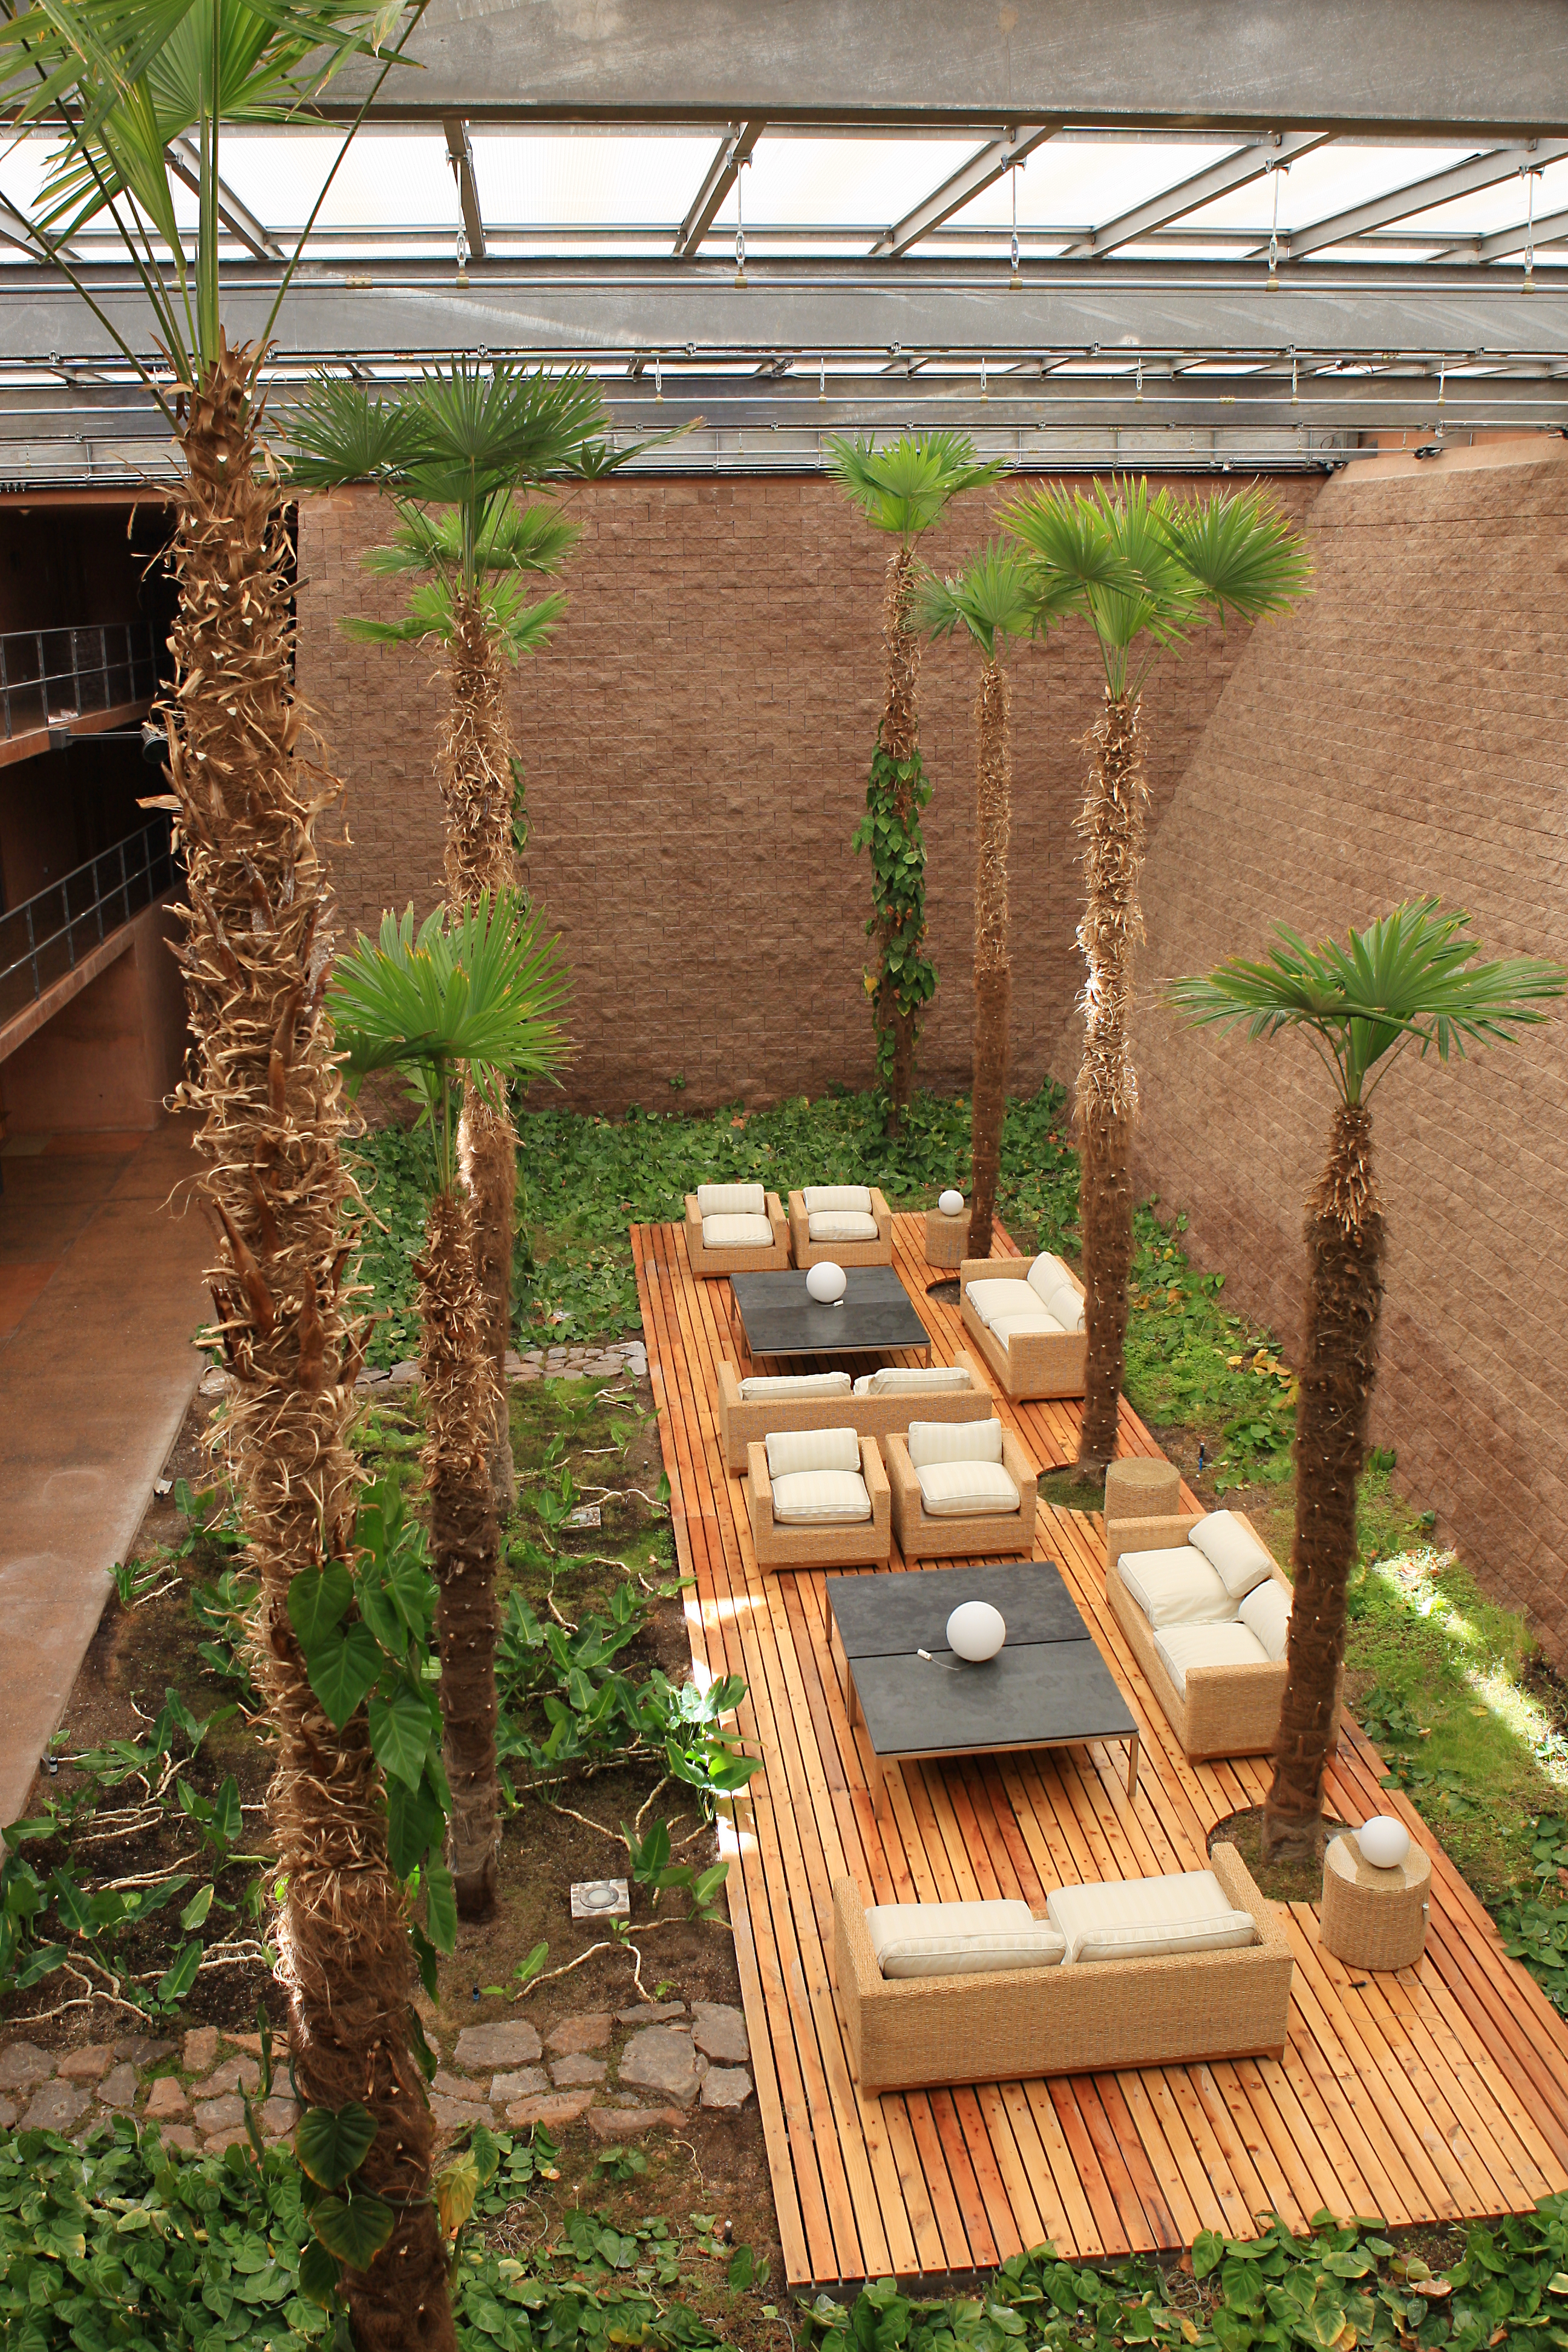

The palm-tree garden

The palm-tree garden inside the Paranal Residencia, a very quite leisure area, located in the main wing of this L-shaped, subterranean building.

Credit: ESO